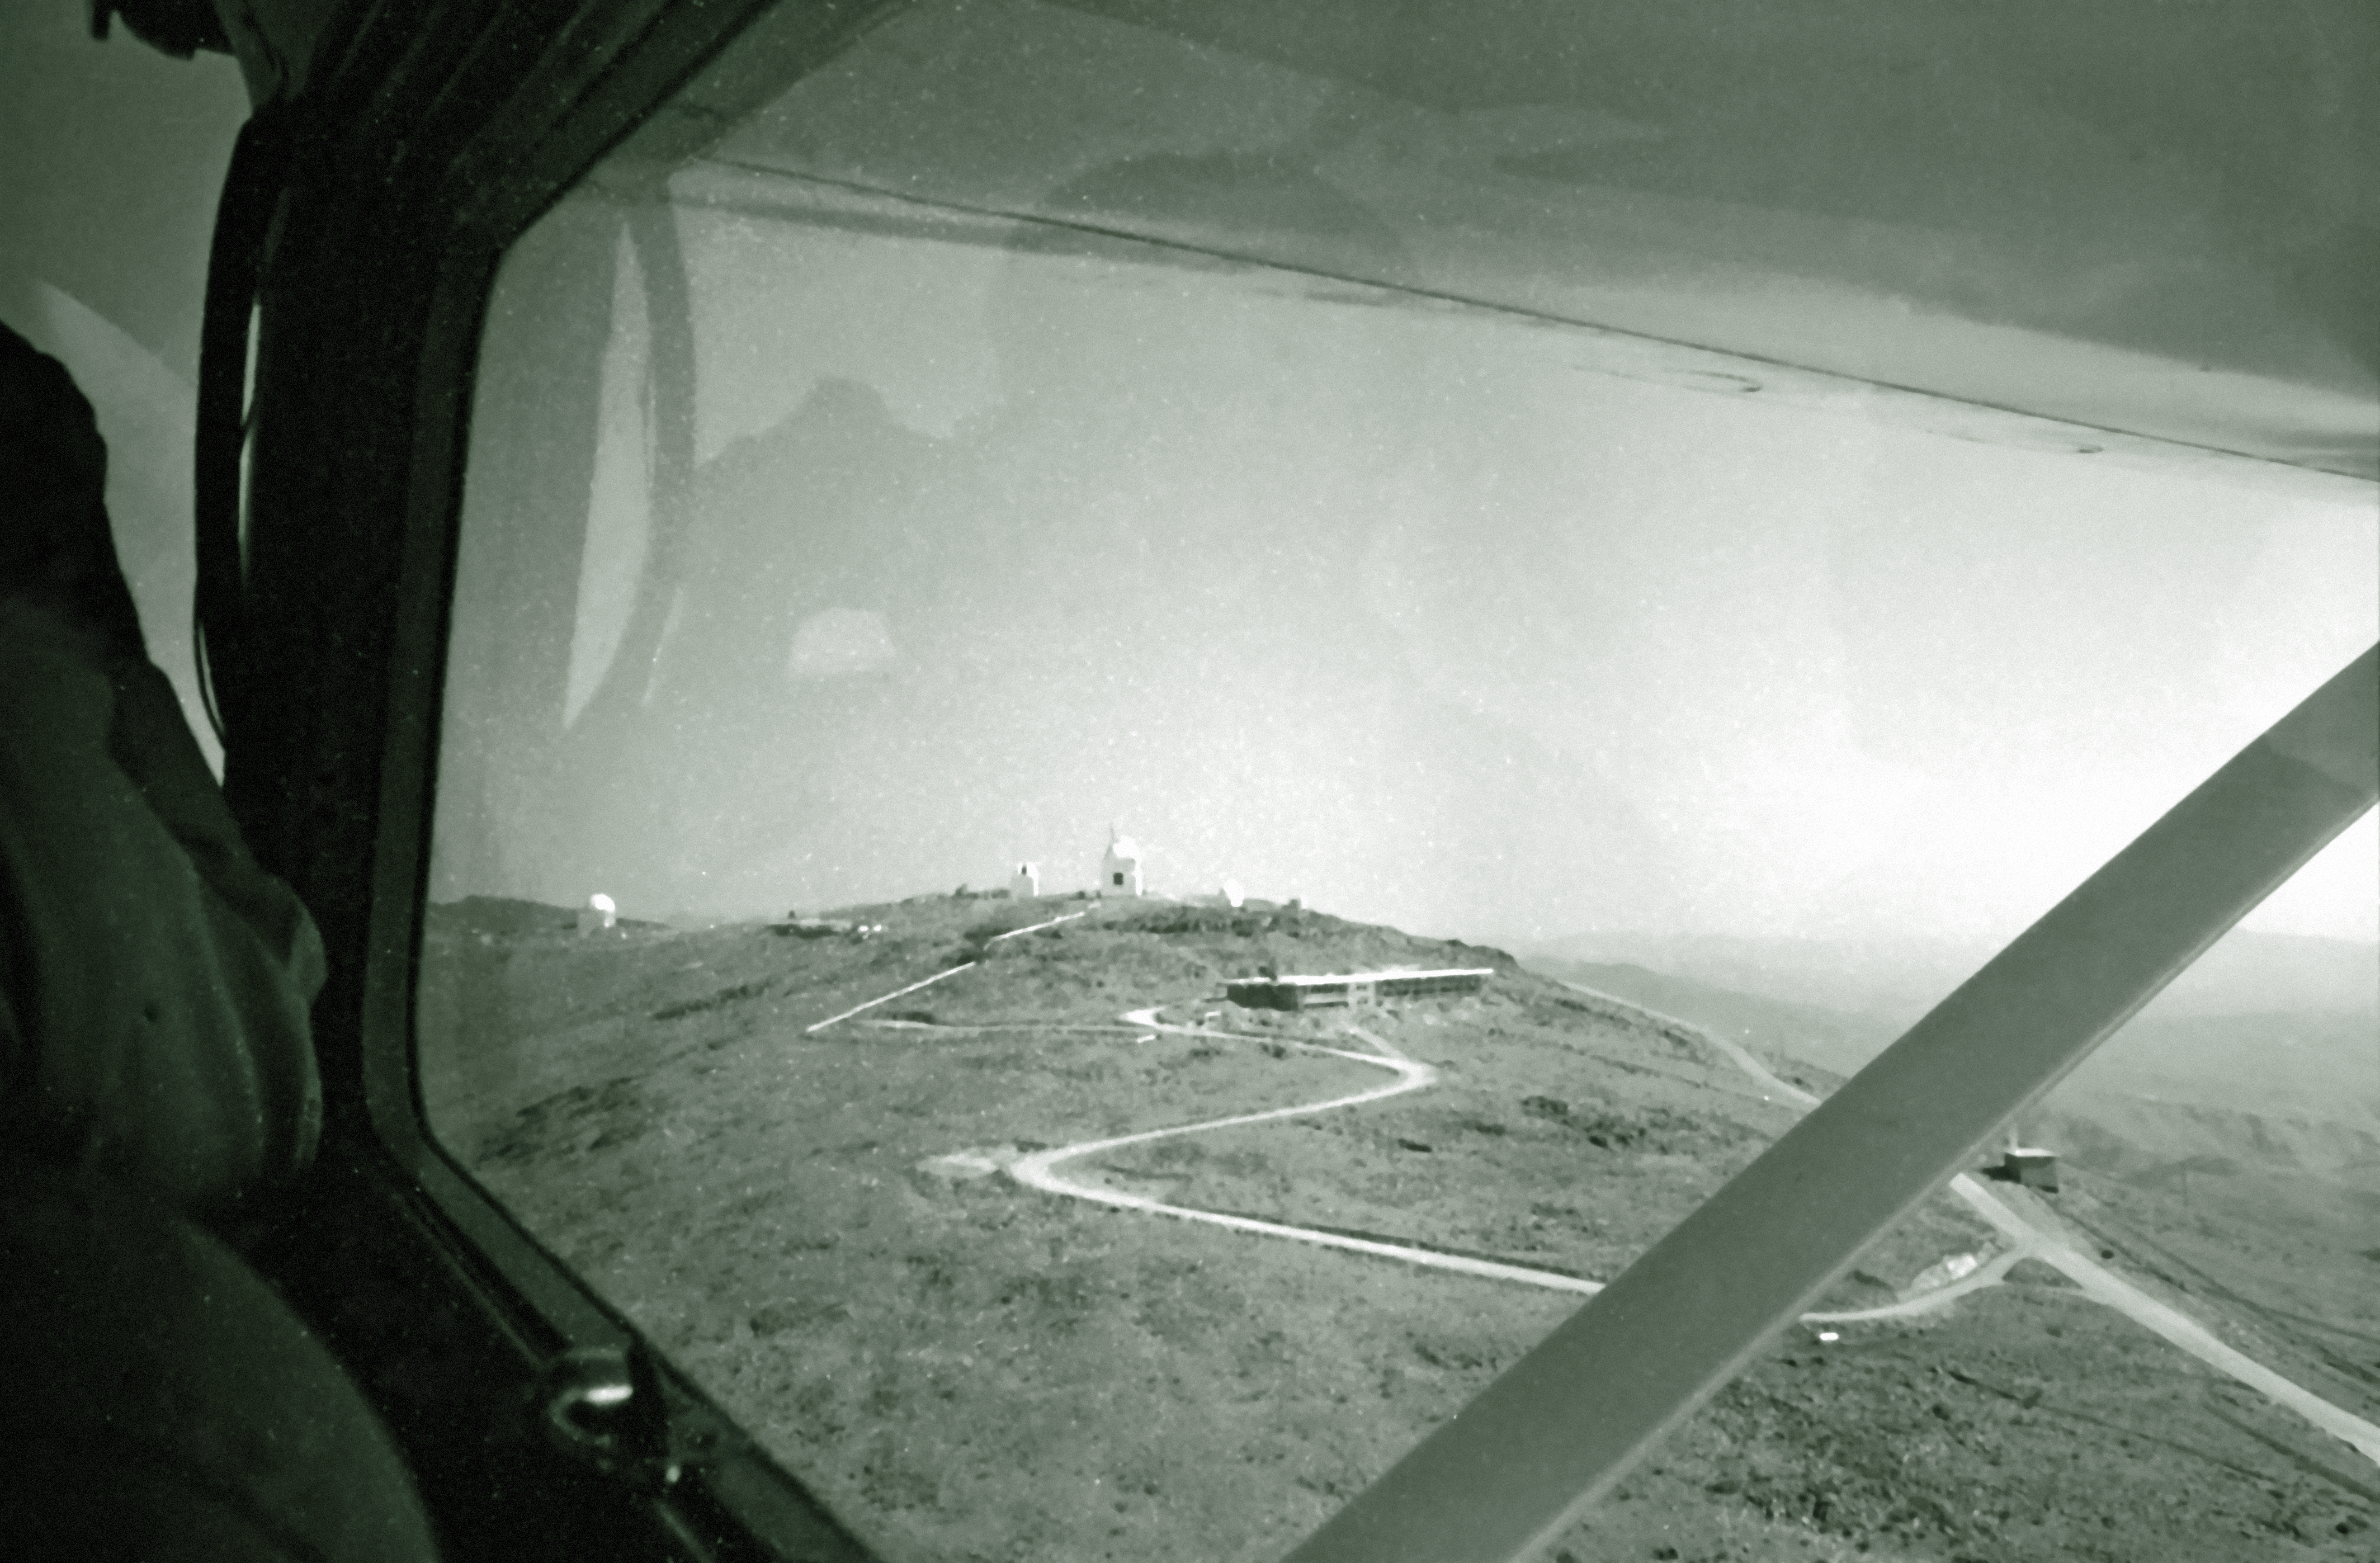

Aerial view of La Silla

Aerial View of La Silla. View towards the location of the 3.6-metre Telescope, 1968.

Credit: ESO/R.Villena